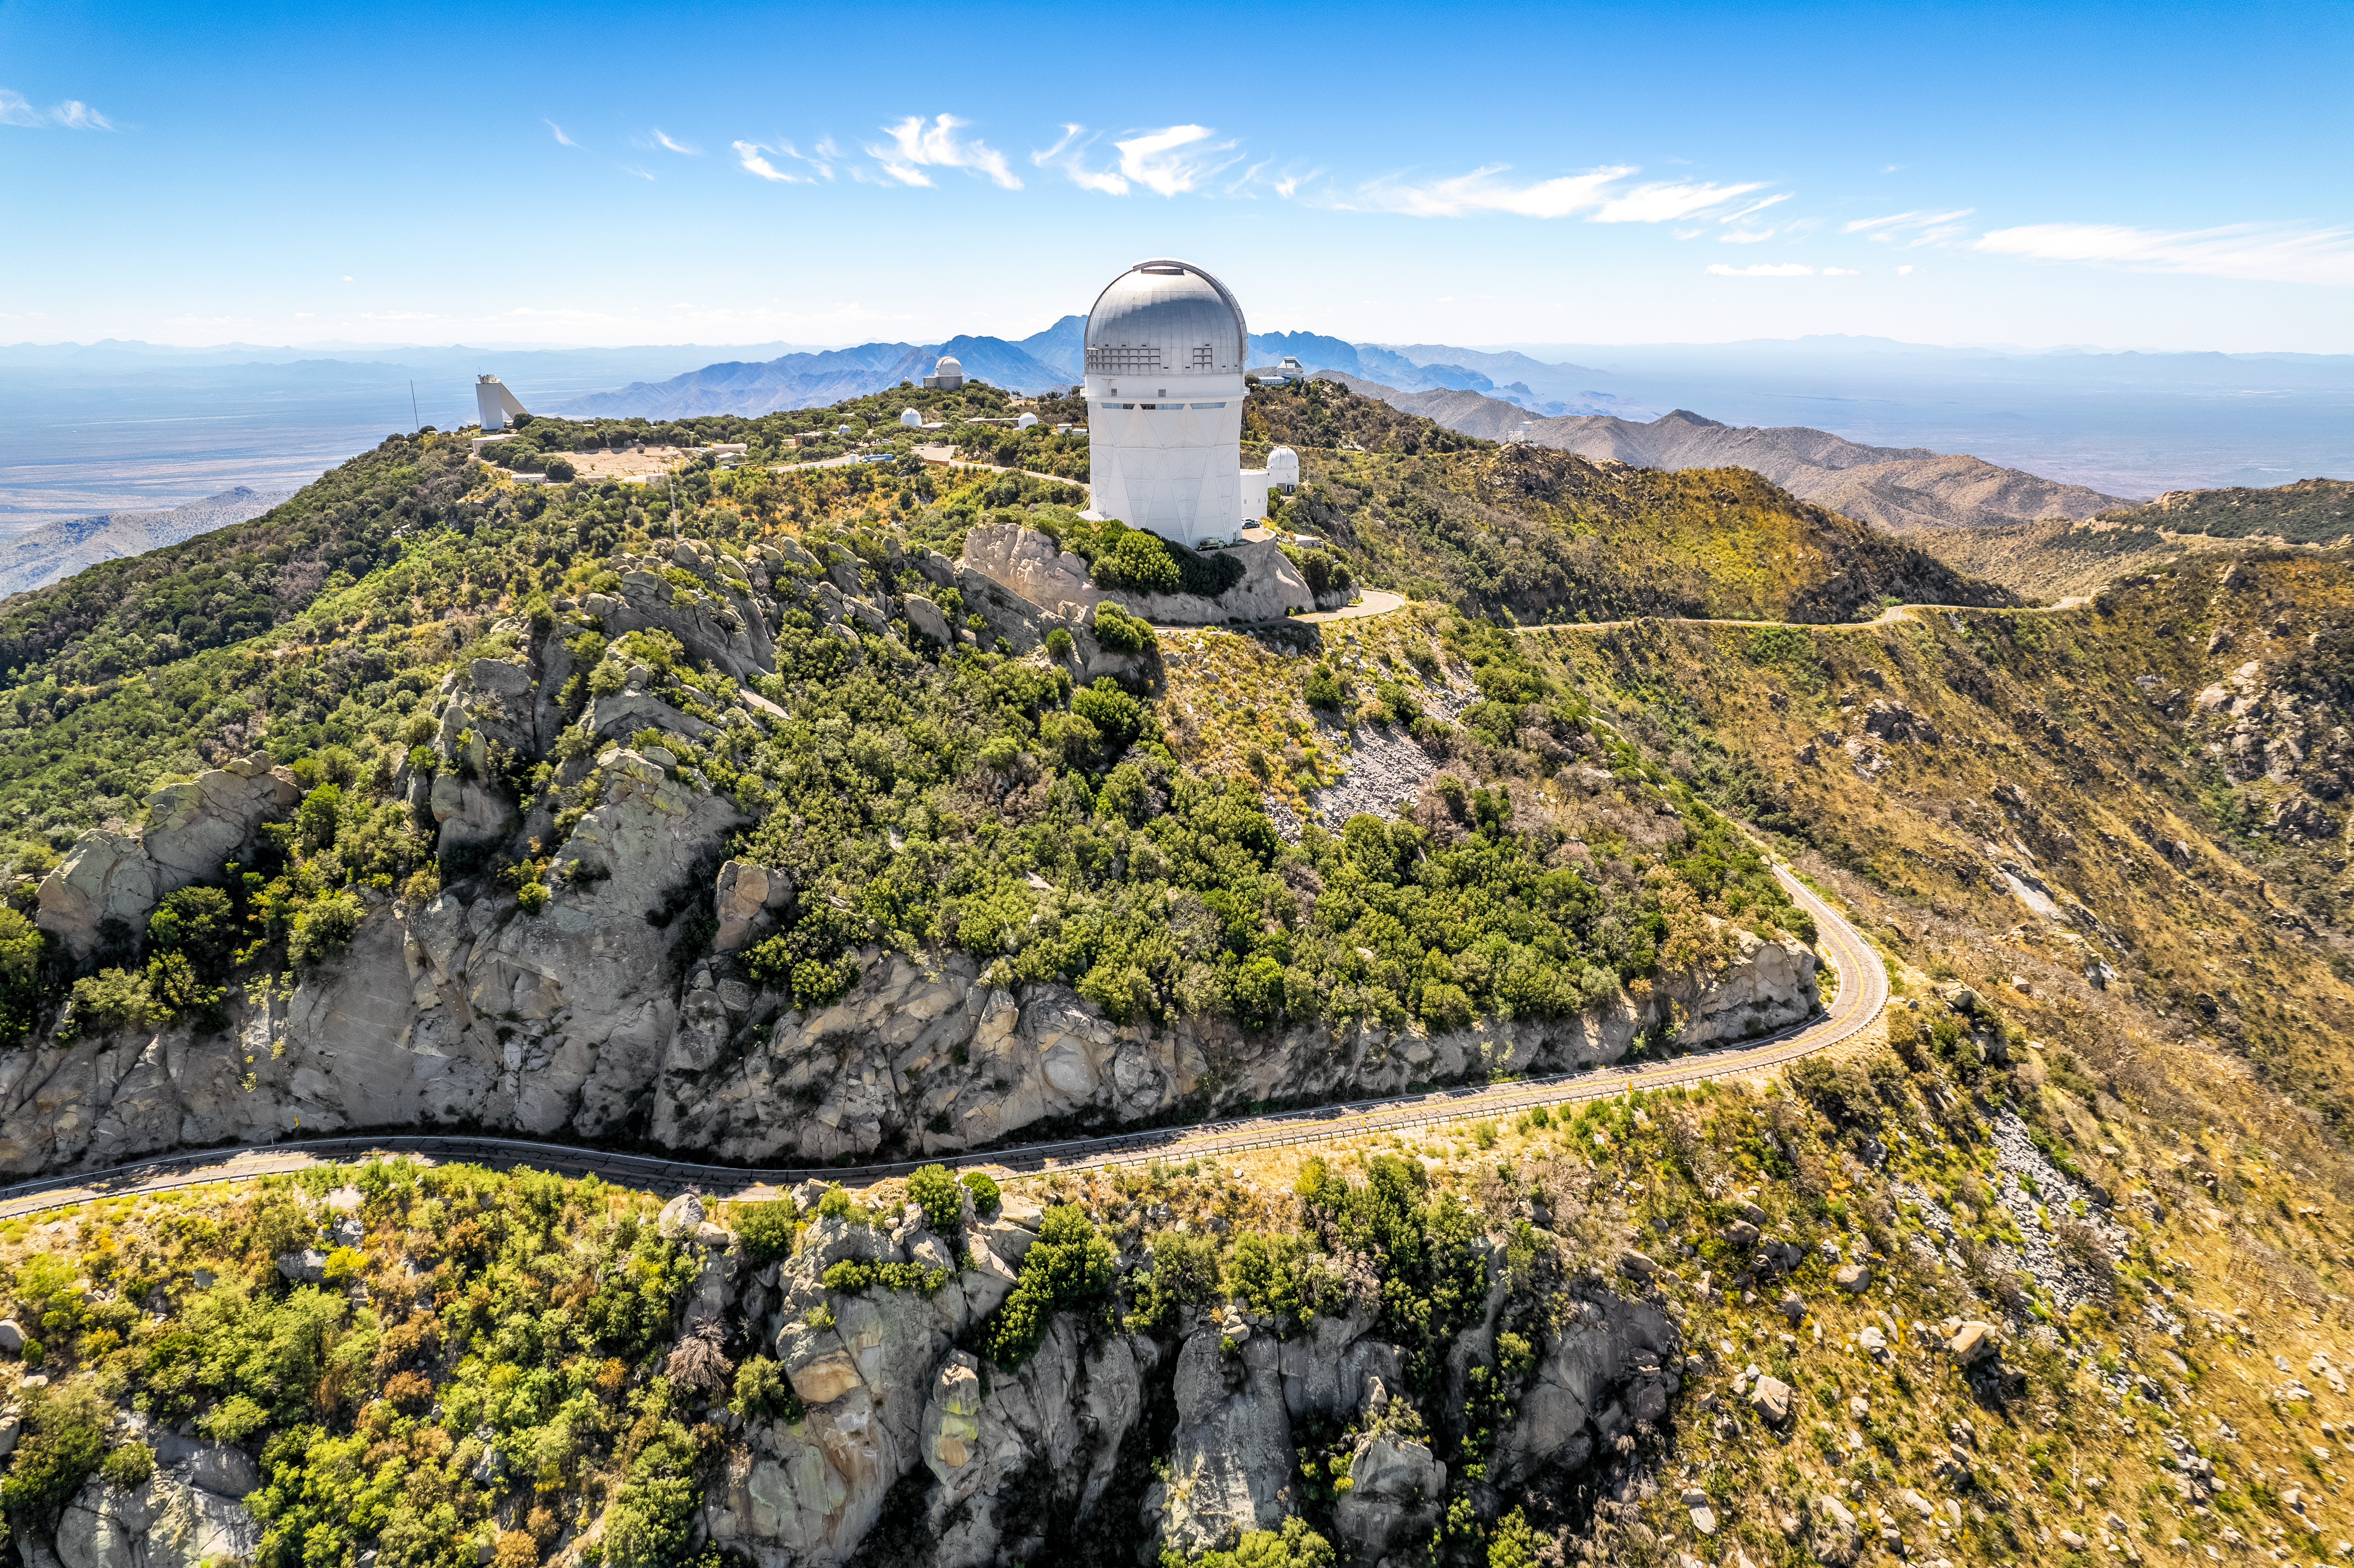

Panorama of Kitt Peak

Drone panorama of Kitt Peak National Observatory.

Credit: NOIRLab/NSF/AURA/P. Marenfeld